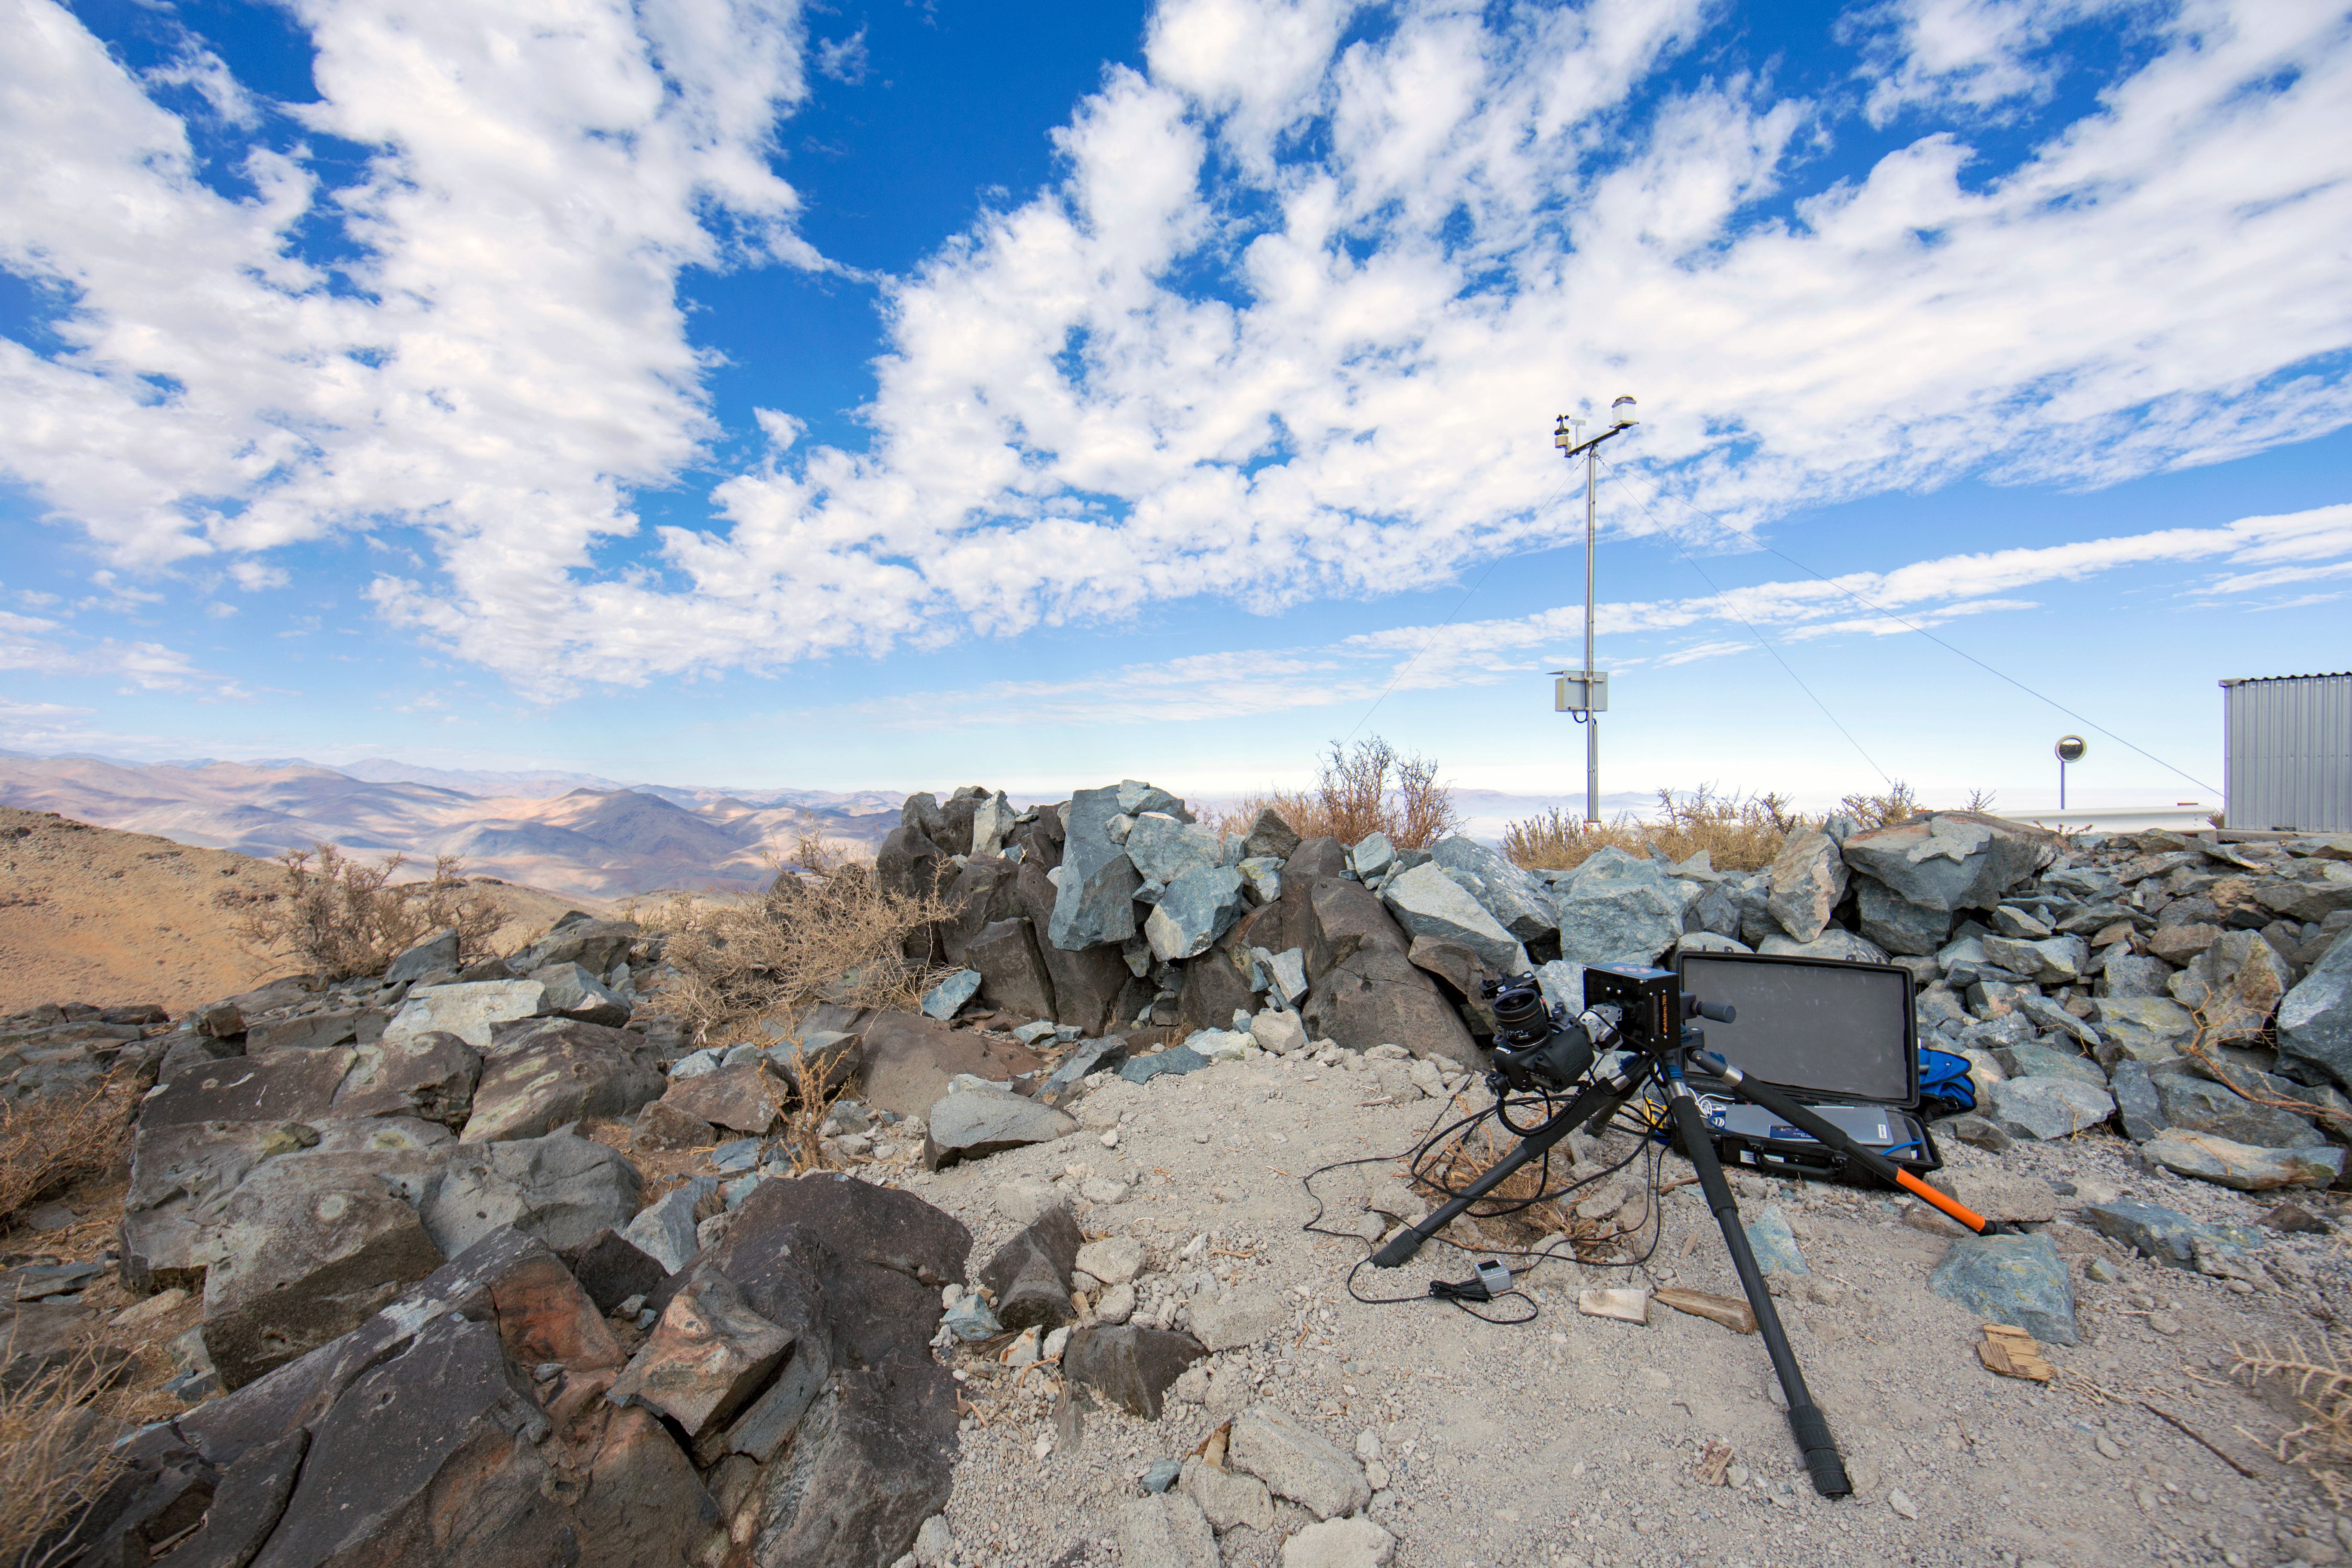

Time-lapse bot set to go

One of the “time-lapse bots” used during the ESO Ultra HD Expedition — an autonomous GBTimelapse Rig, using Intecro XTPower powerbanks for powering an Emotimo TB3 motion control and a Canon 6D.

Credit: ESO/C. Malin